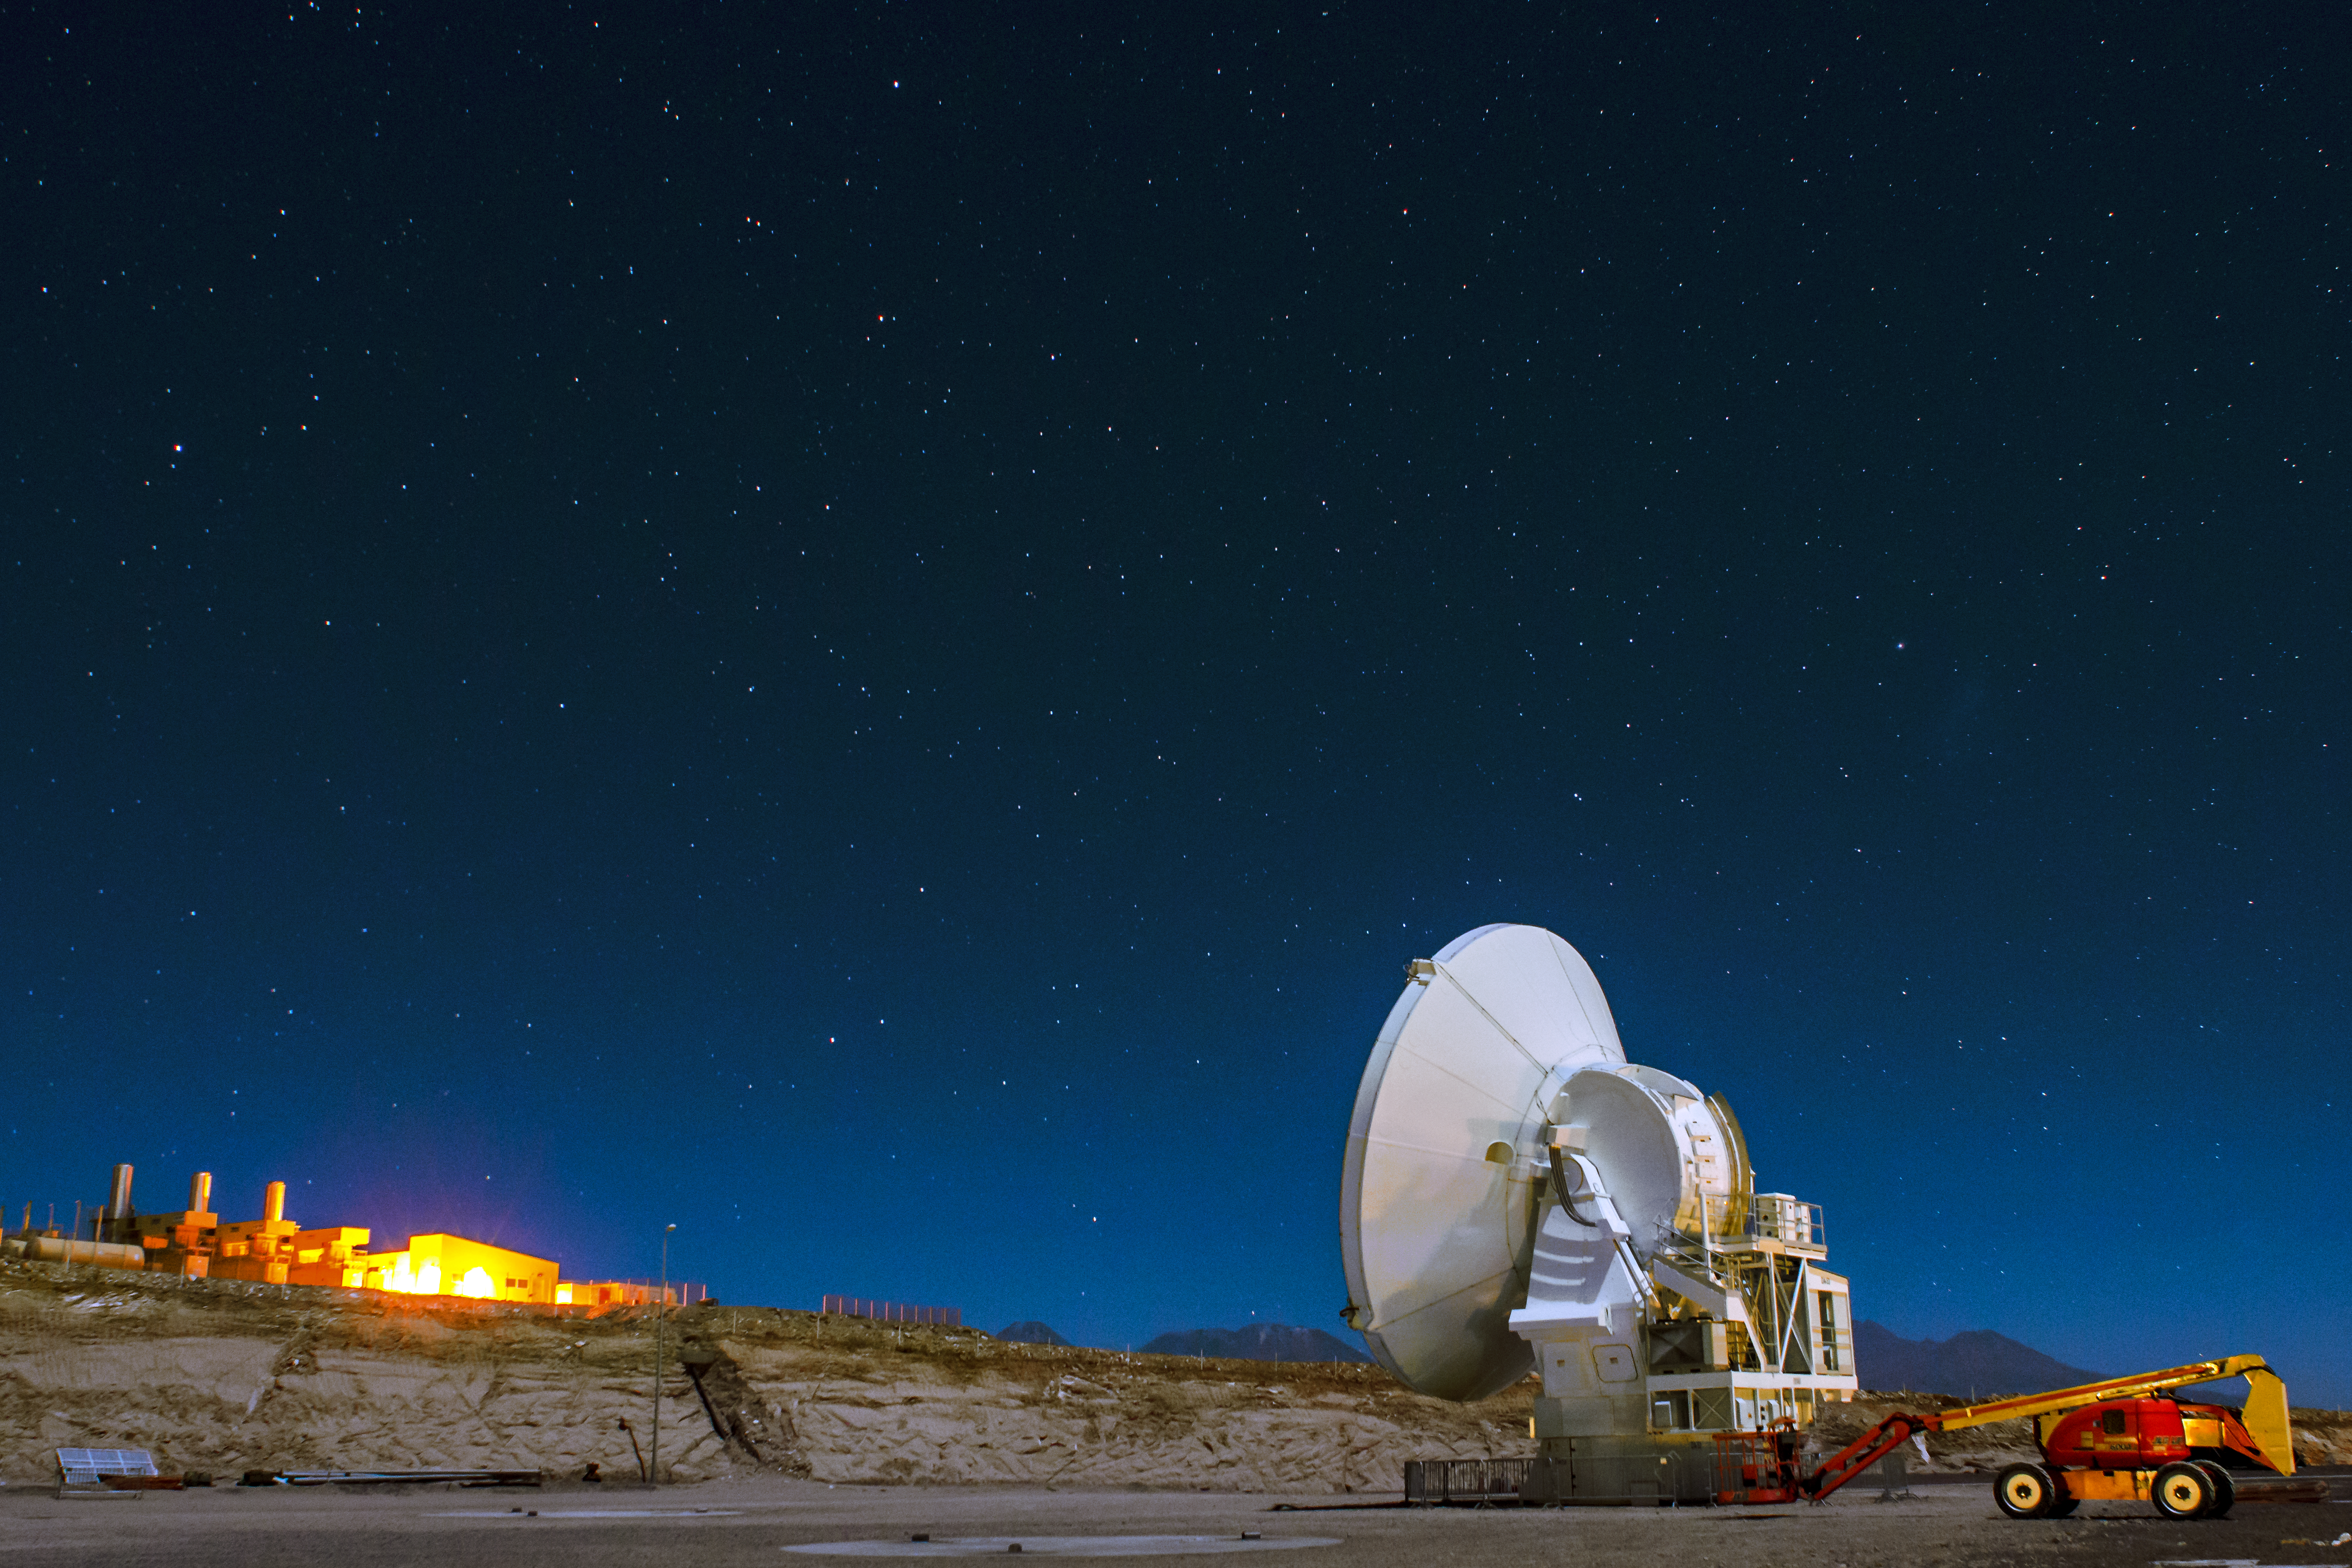

Clear night

This image was taken at the ALMA OSF and the buildings in the background are the turbines of the ALMA power system.

Credit: S. Otarola/ESO